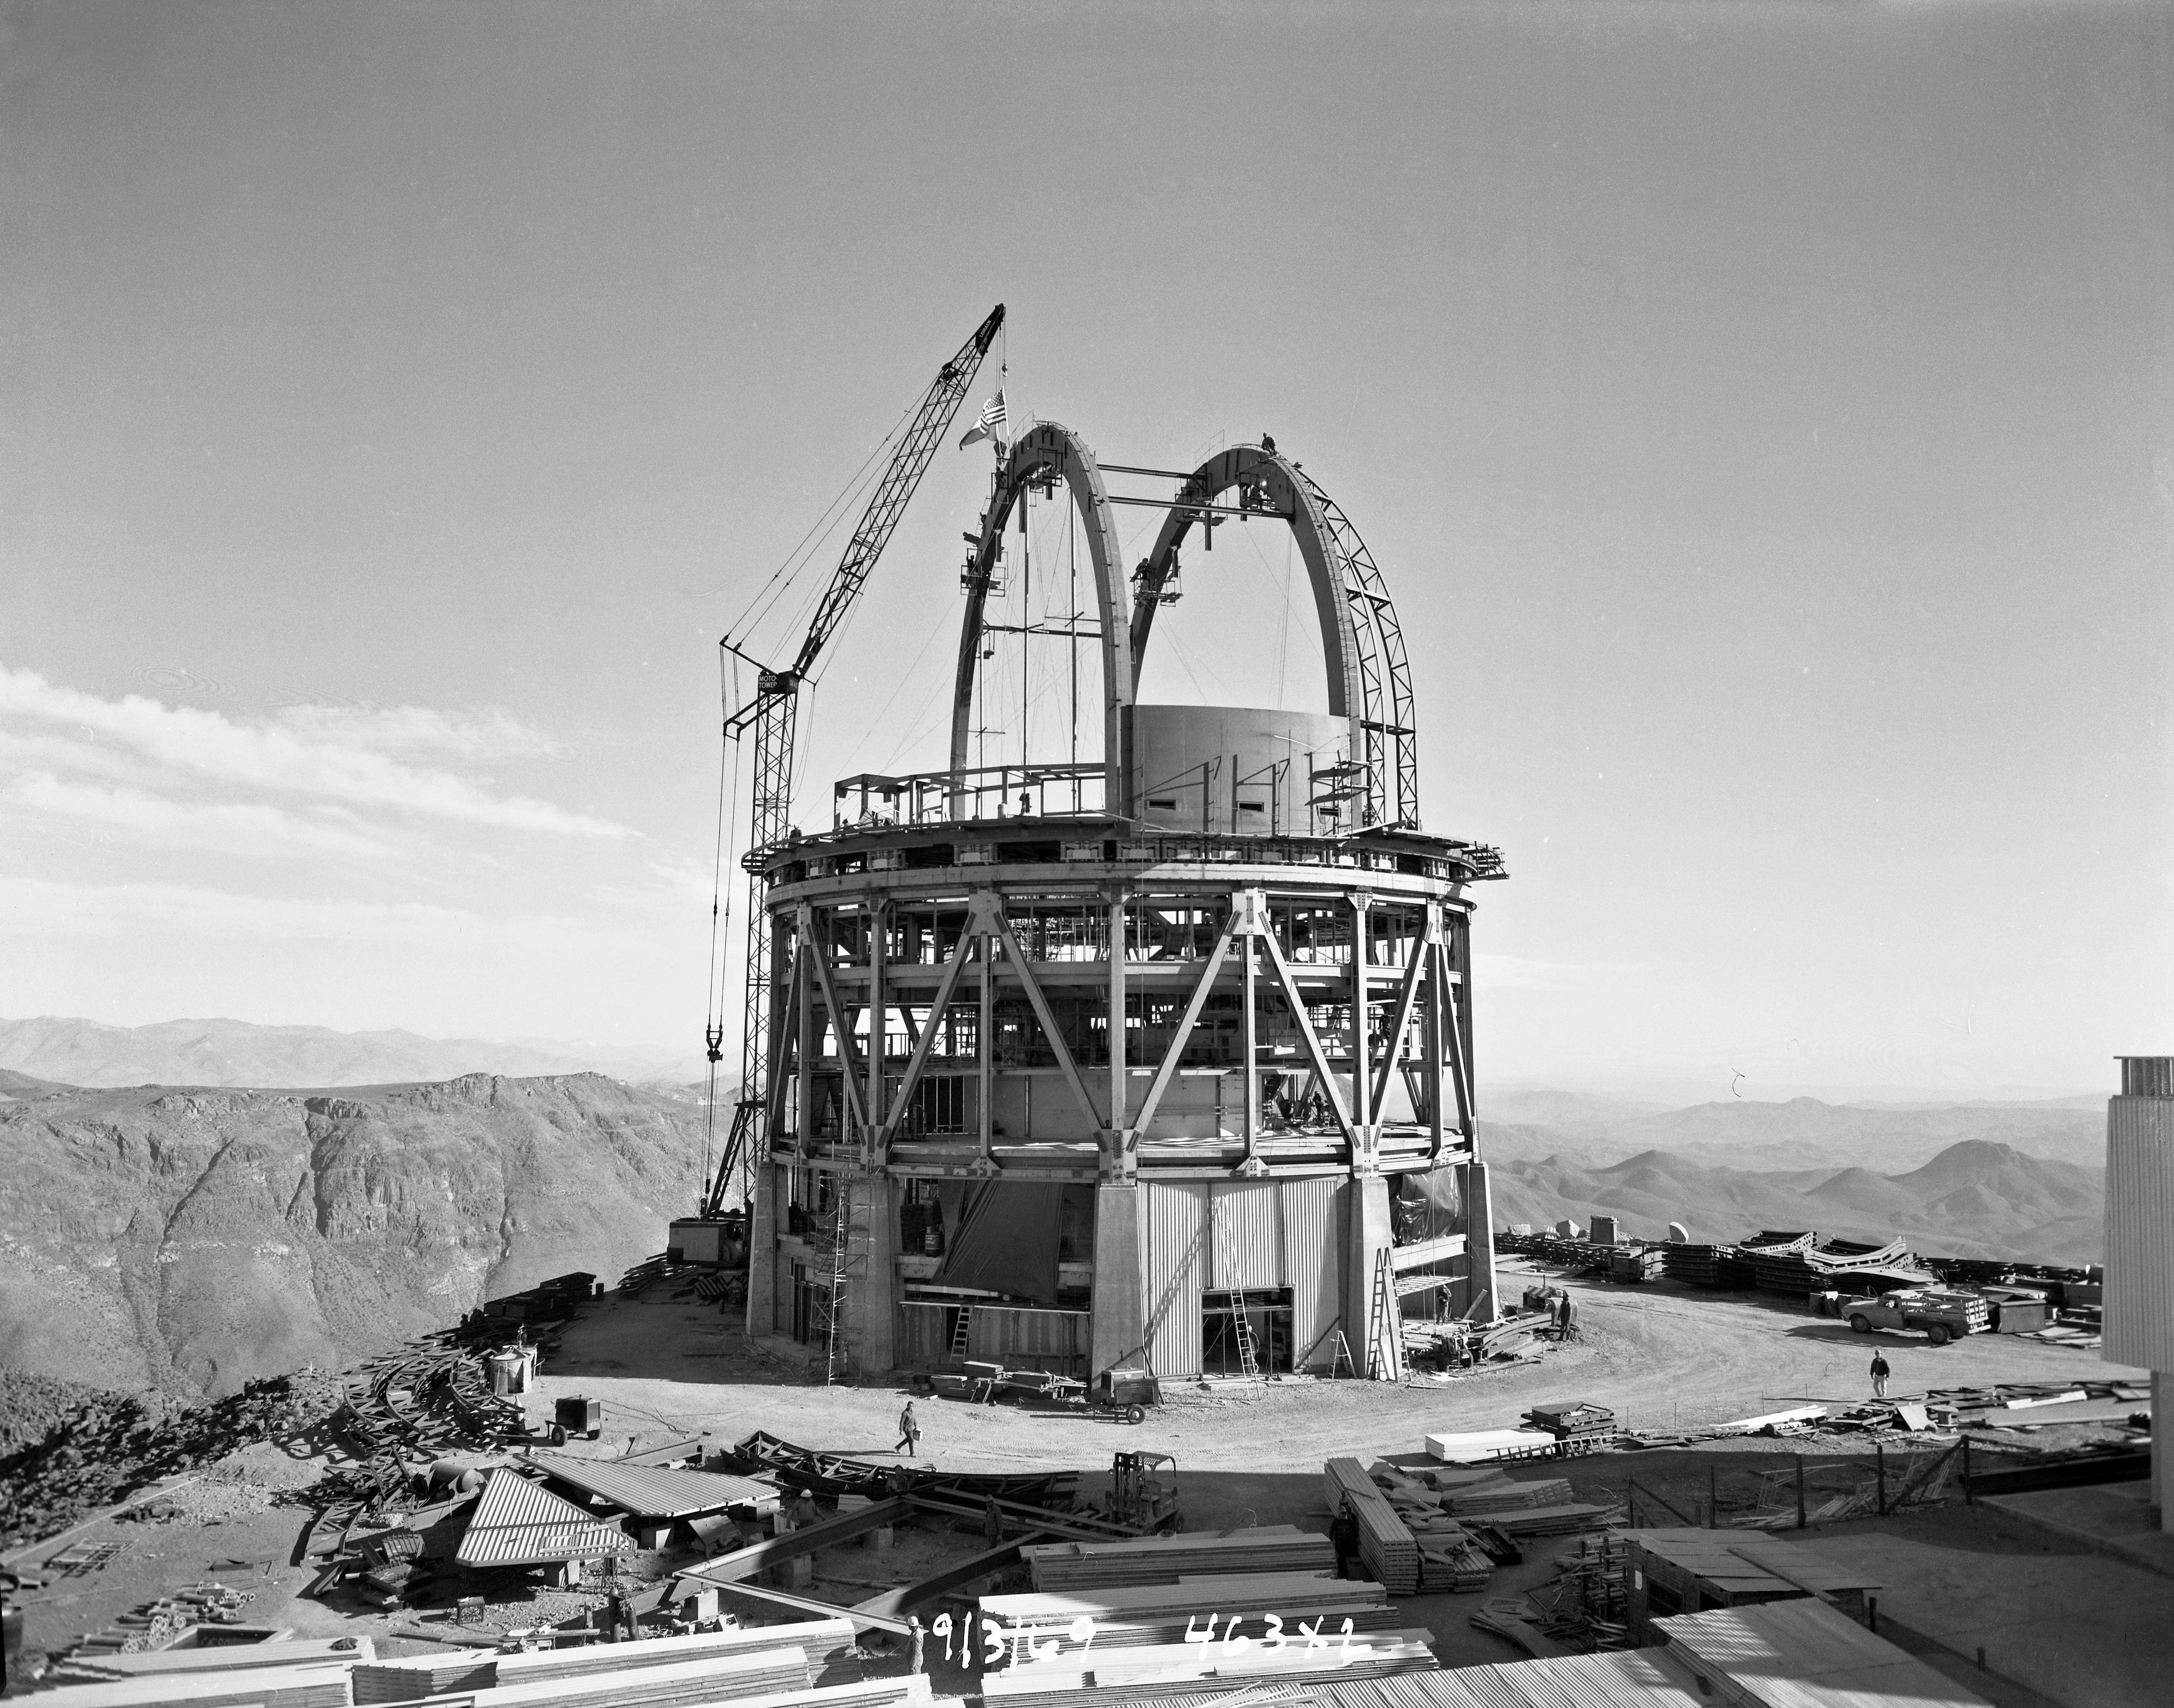

Víctor M. Blanco 4-meter Telescope under construction

Víctor M. Blanco 4-meter Telescope progress at Cerro Tololo, completion of both arch girders. 3 September 1969.

Credit: CTIO/NOIRLab/NSF/AURA